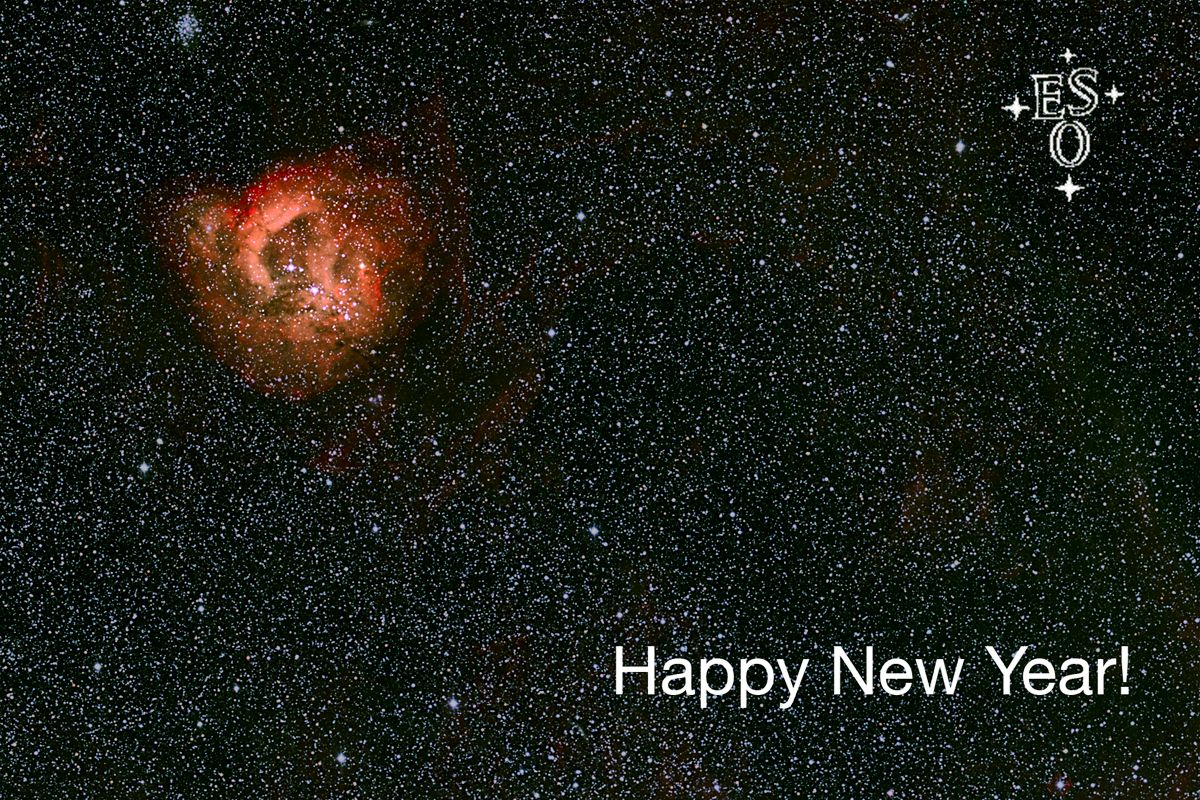

Season's Greetings A Happy New Year!

Season's Greetings A Happy New Year!

Credit: ESO